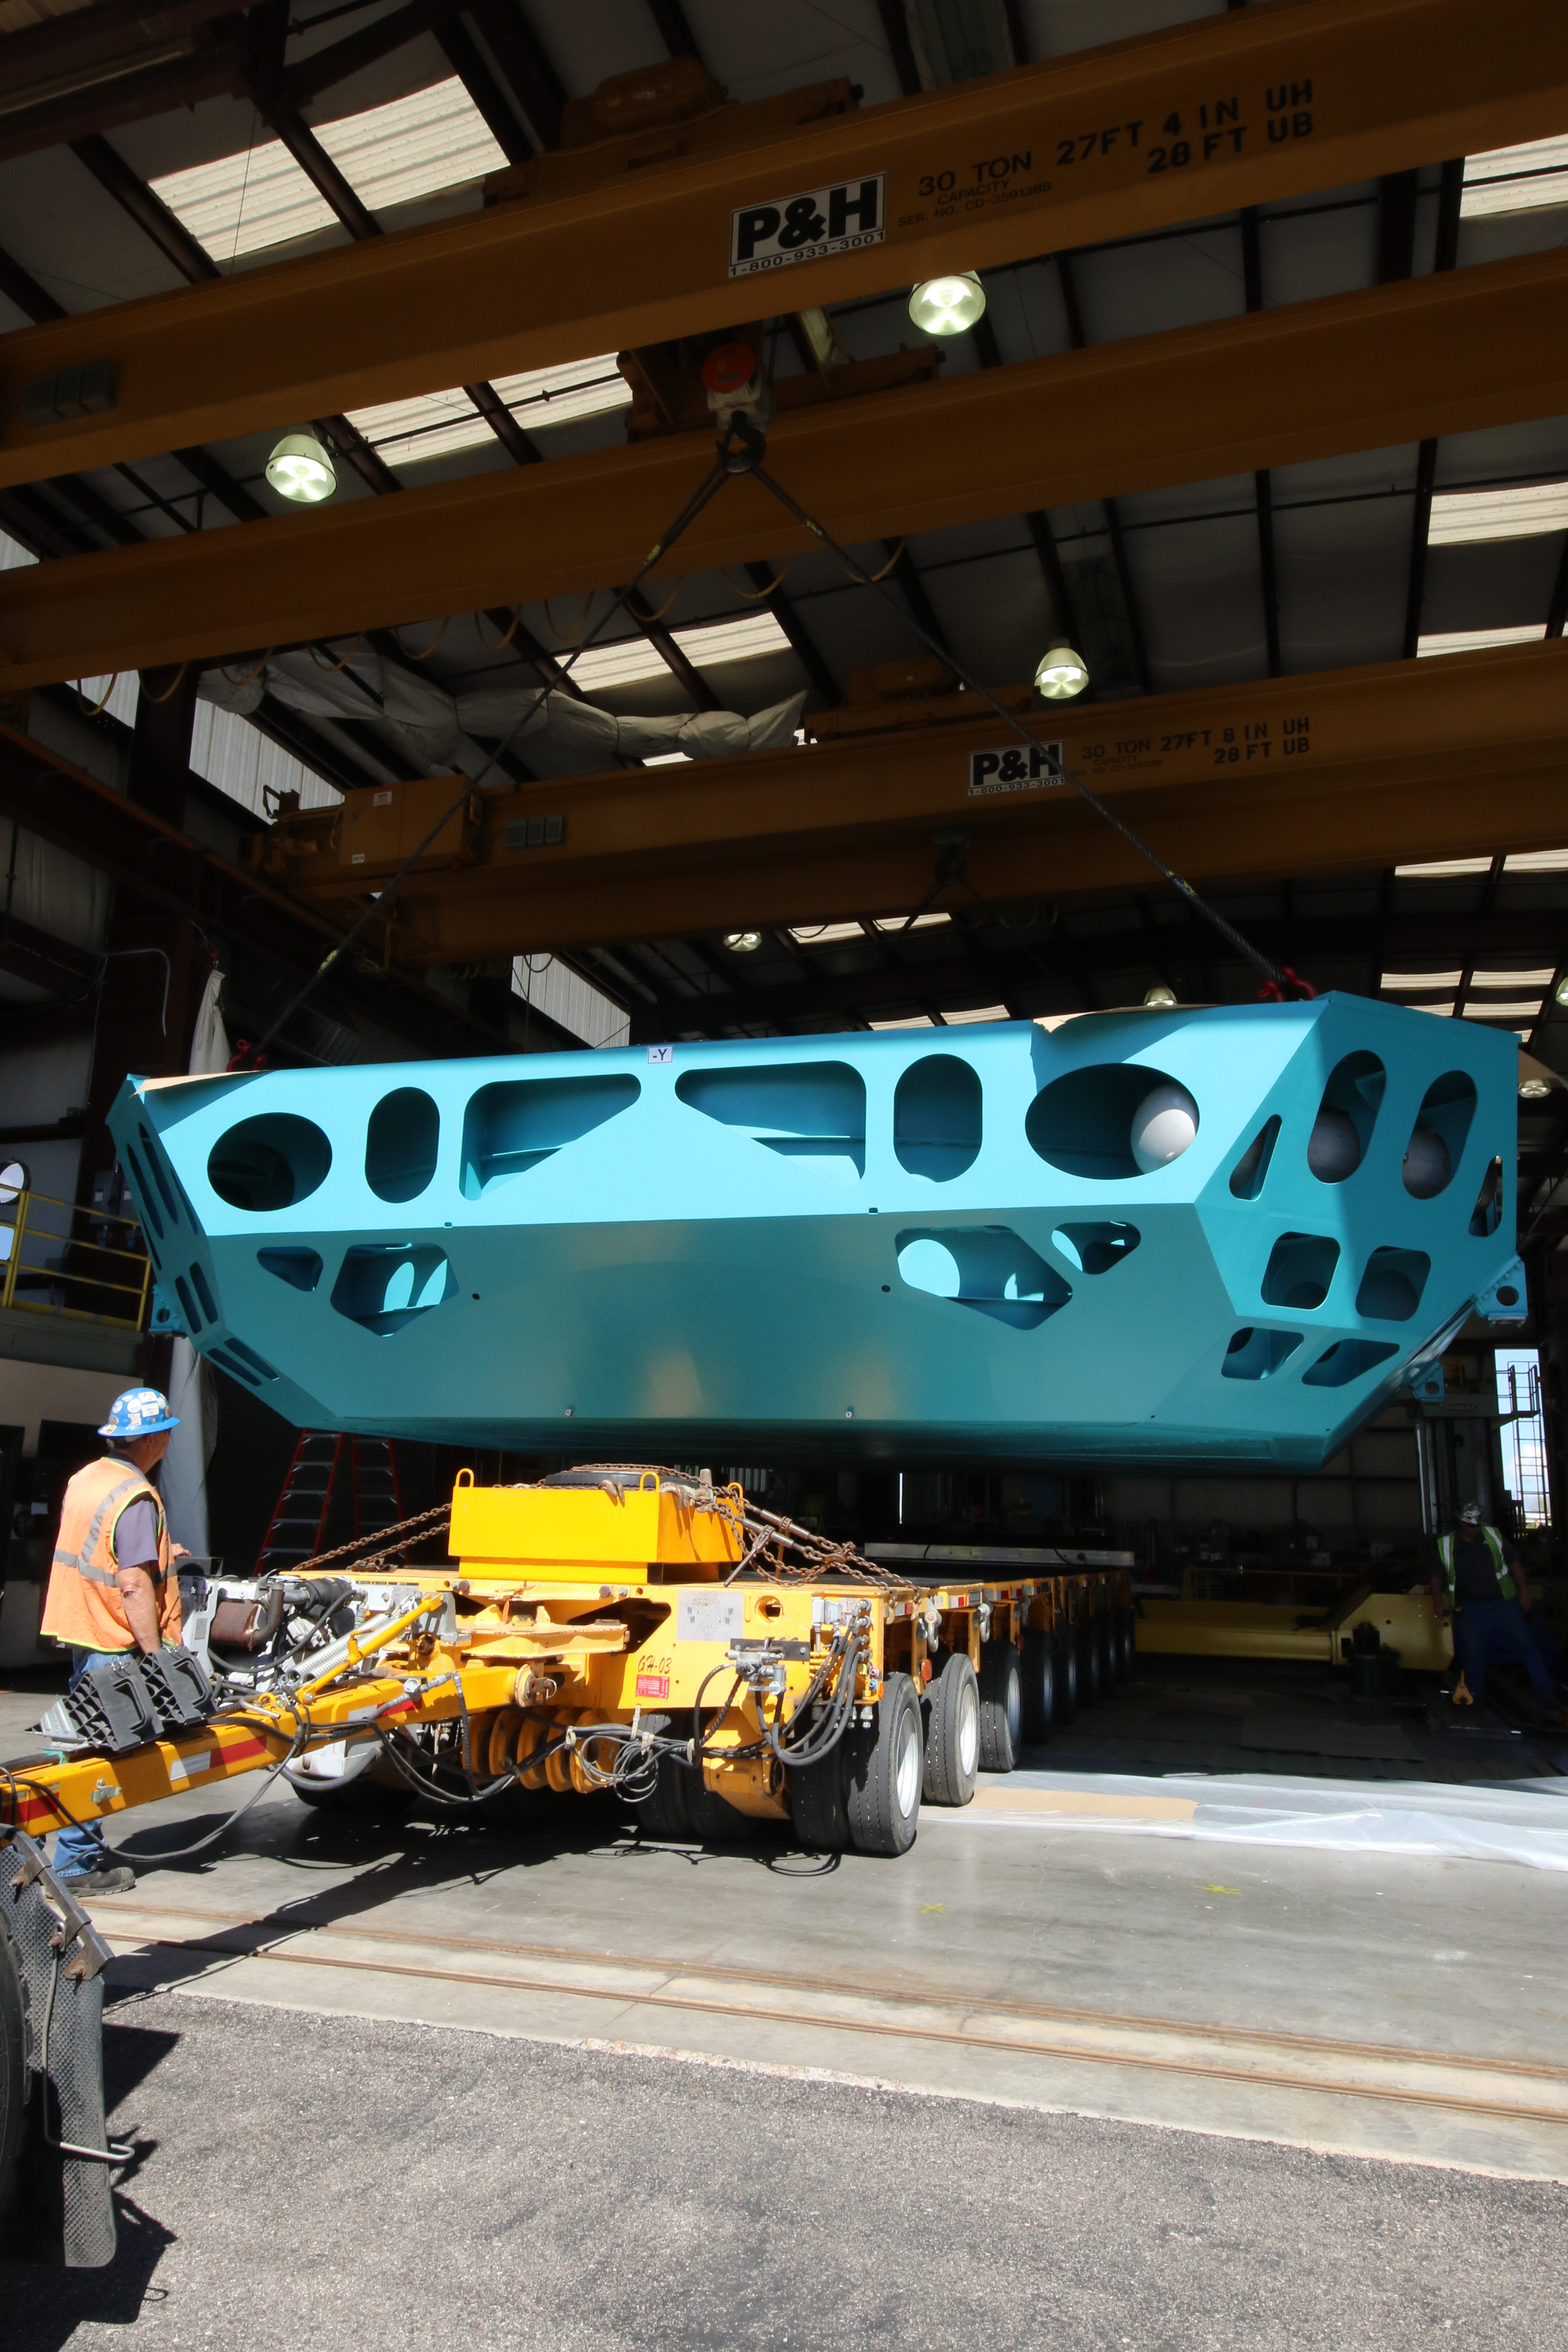

M1M3 Cell Loaded for Move

The Primary/Tertiary Mirror (M1M3) Cell Assembly is loaded onto a truck at CAID Industries on October 9, 2018, in preparation for its move to the Richard F Caris Mirror Lab.

Credit: Rubin Observatory/NSF/AURA